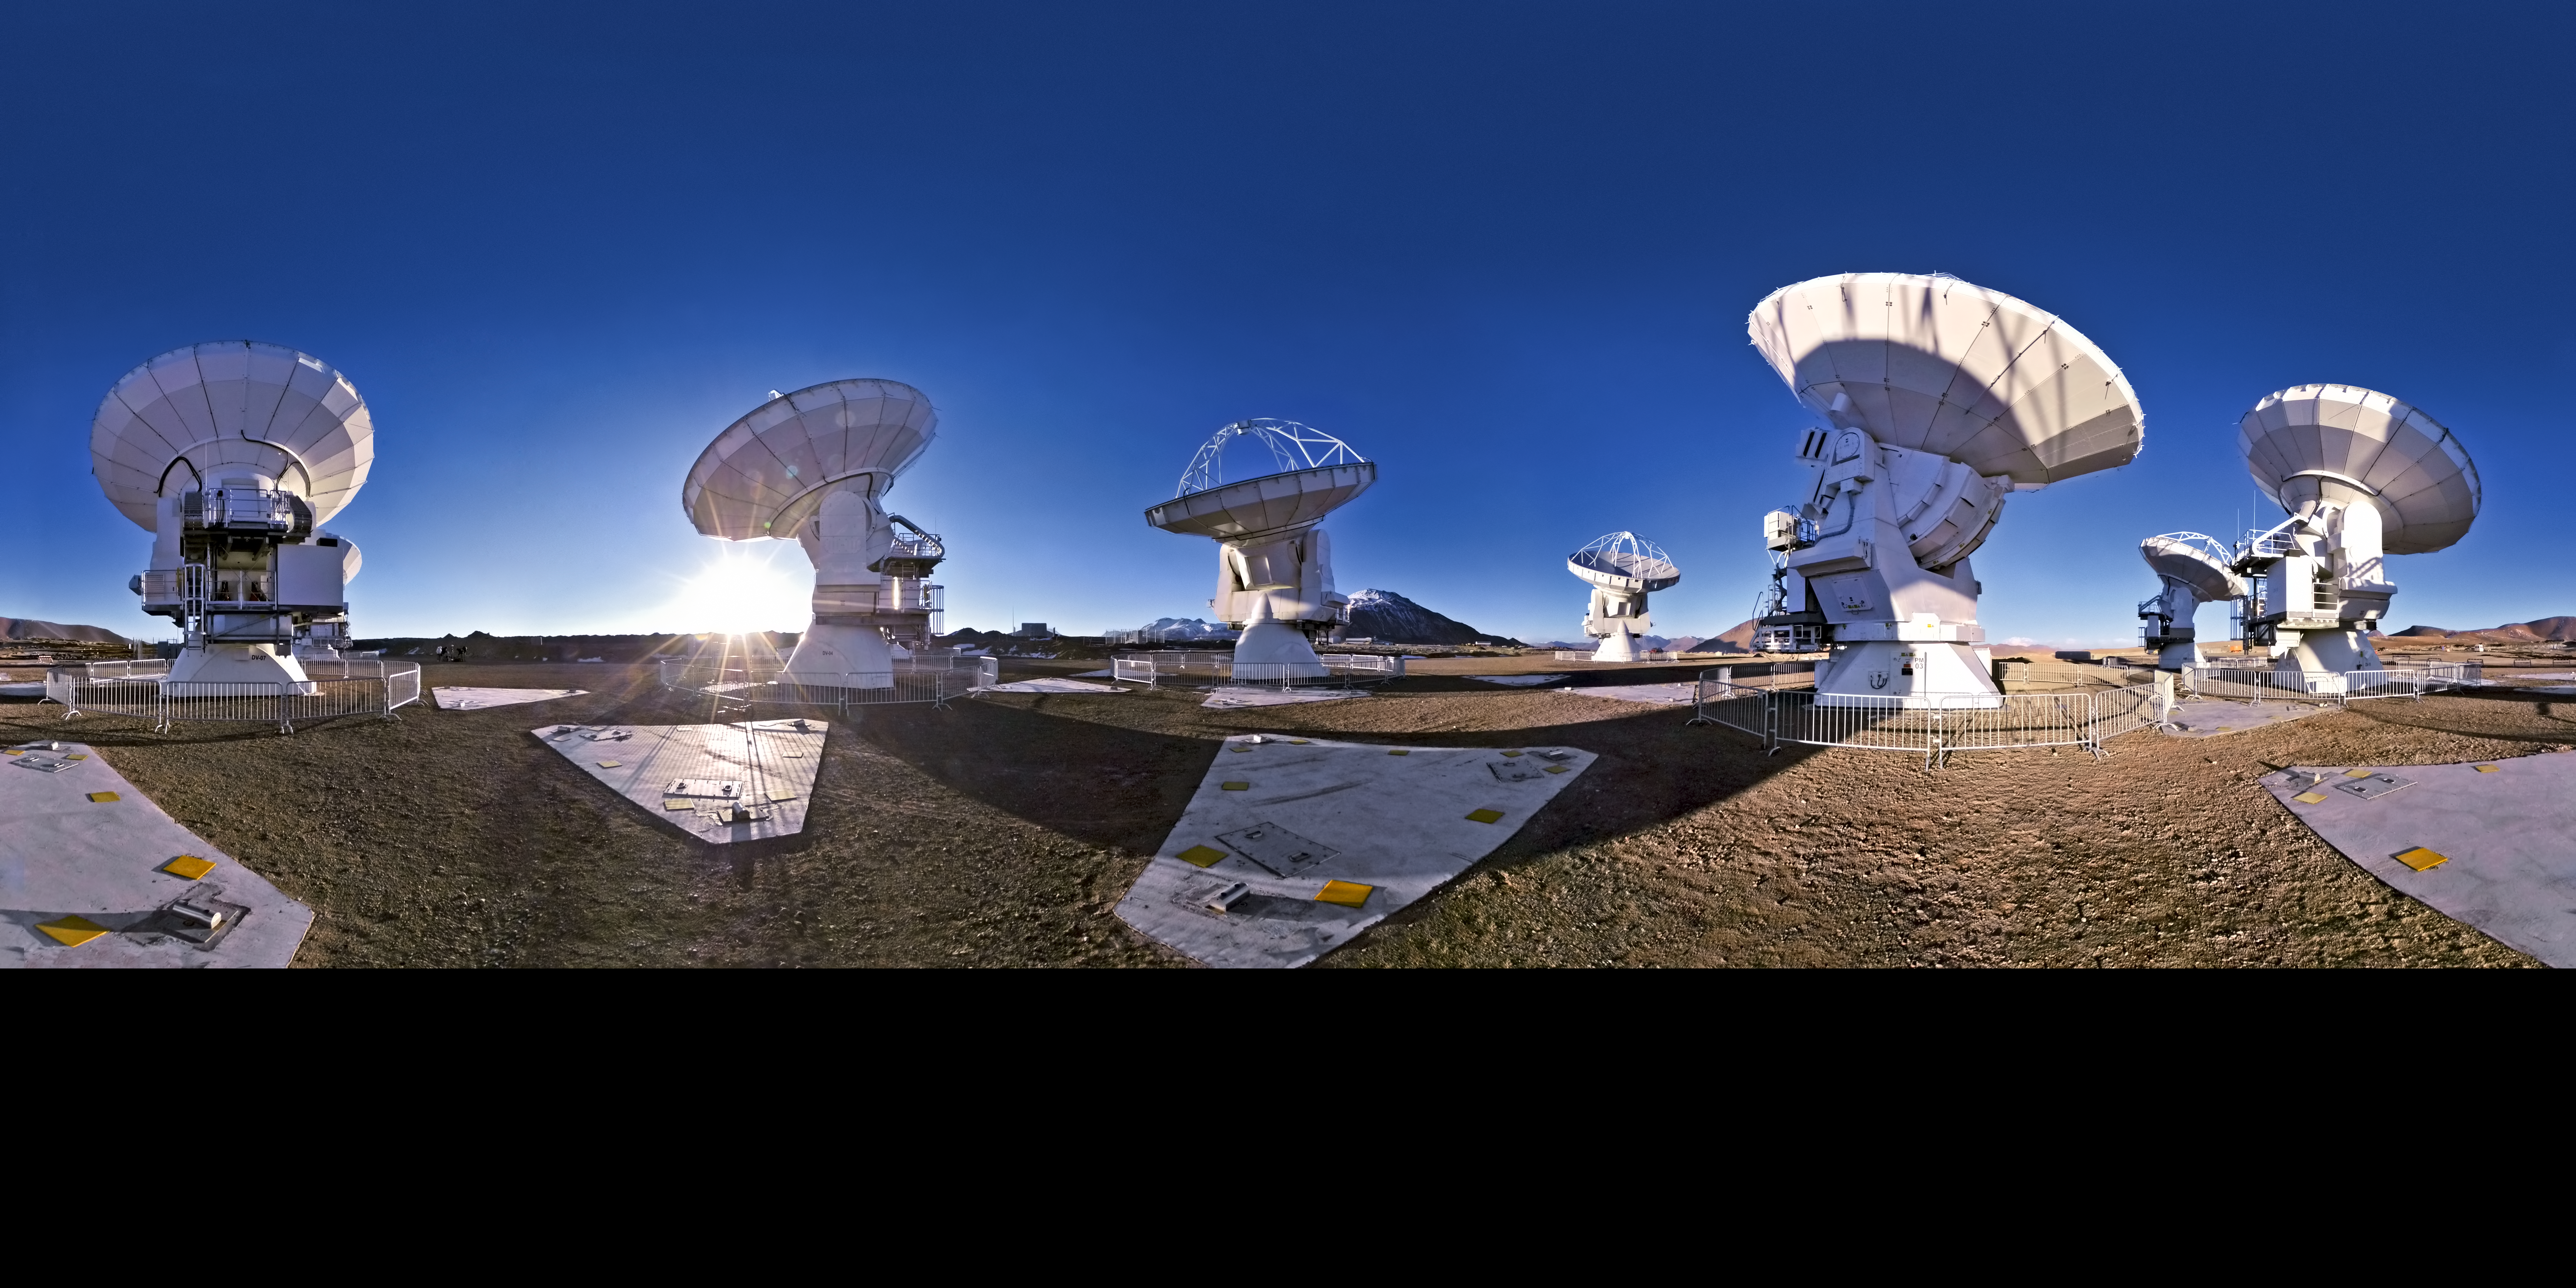

Wish you were here?

French photographer Serge Brunier — one of ESO’s Photo Ambassadors — has created this seamless 360-degree panorama of the Chajnantor plateau in the Atacama Desert, where the Atacama Large Millimeter/submillimeter Array (ALMA) is under construction.

The panorama projection has slightly warped the shapes of the ALMA antennas, but it still gives a sense of what it would be like to stand in the middle of this impressive new observatory. The 360 degree panorama view also demonstrates the complete isolation of the Chajnantor plateau; at an altitude of 5000 metres, the backdrop is almost featureless, except for a few mountain peaks and hilltops.

Although constructing such an ambitious telescope project in a remote and harsh environment is challenging, the high altitude location is perfect for submillimetre astronomy. That’s because water vapour in the atmosphere absorbs this type of radiation, but the air is much drier at high altitude sites such as Chajnantor.

ALMA started its first scientific observations on 30 September 2011 with a partial array of antennas. When the observatory is completed, the impressive sight of fifty 12-metre antennas — as well as a smaller array of four 12-metre and twelve 7-metre antennas, known as the Atacama Compact Array (ACA) — will make the isolated landscape seem slightly less empty. In the meantime, photographs like this one are documenting the progress of a new world-class telescope facility.

ALMA, an international astronomy facility, is a partnership of Europe, North America and East Asia in cooperation with the Republic of Chile. ALMA construction and operations are led on behalf of Europe by ESO, on behalf of North America by the National Radio Astronomy Observatory (NRAO), and on behalf of East Asia by the National Astronomical Observatory of Japan (NAOJ). The Joint ALMA Observatory (JAO) provides the unified leadership and management of the construction, commissioning and operation of ALMA.

Credit: ESO/S. Brunier